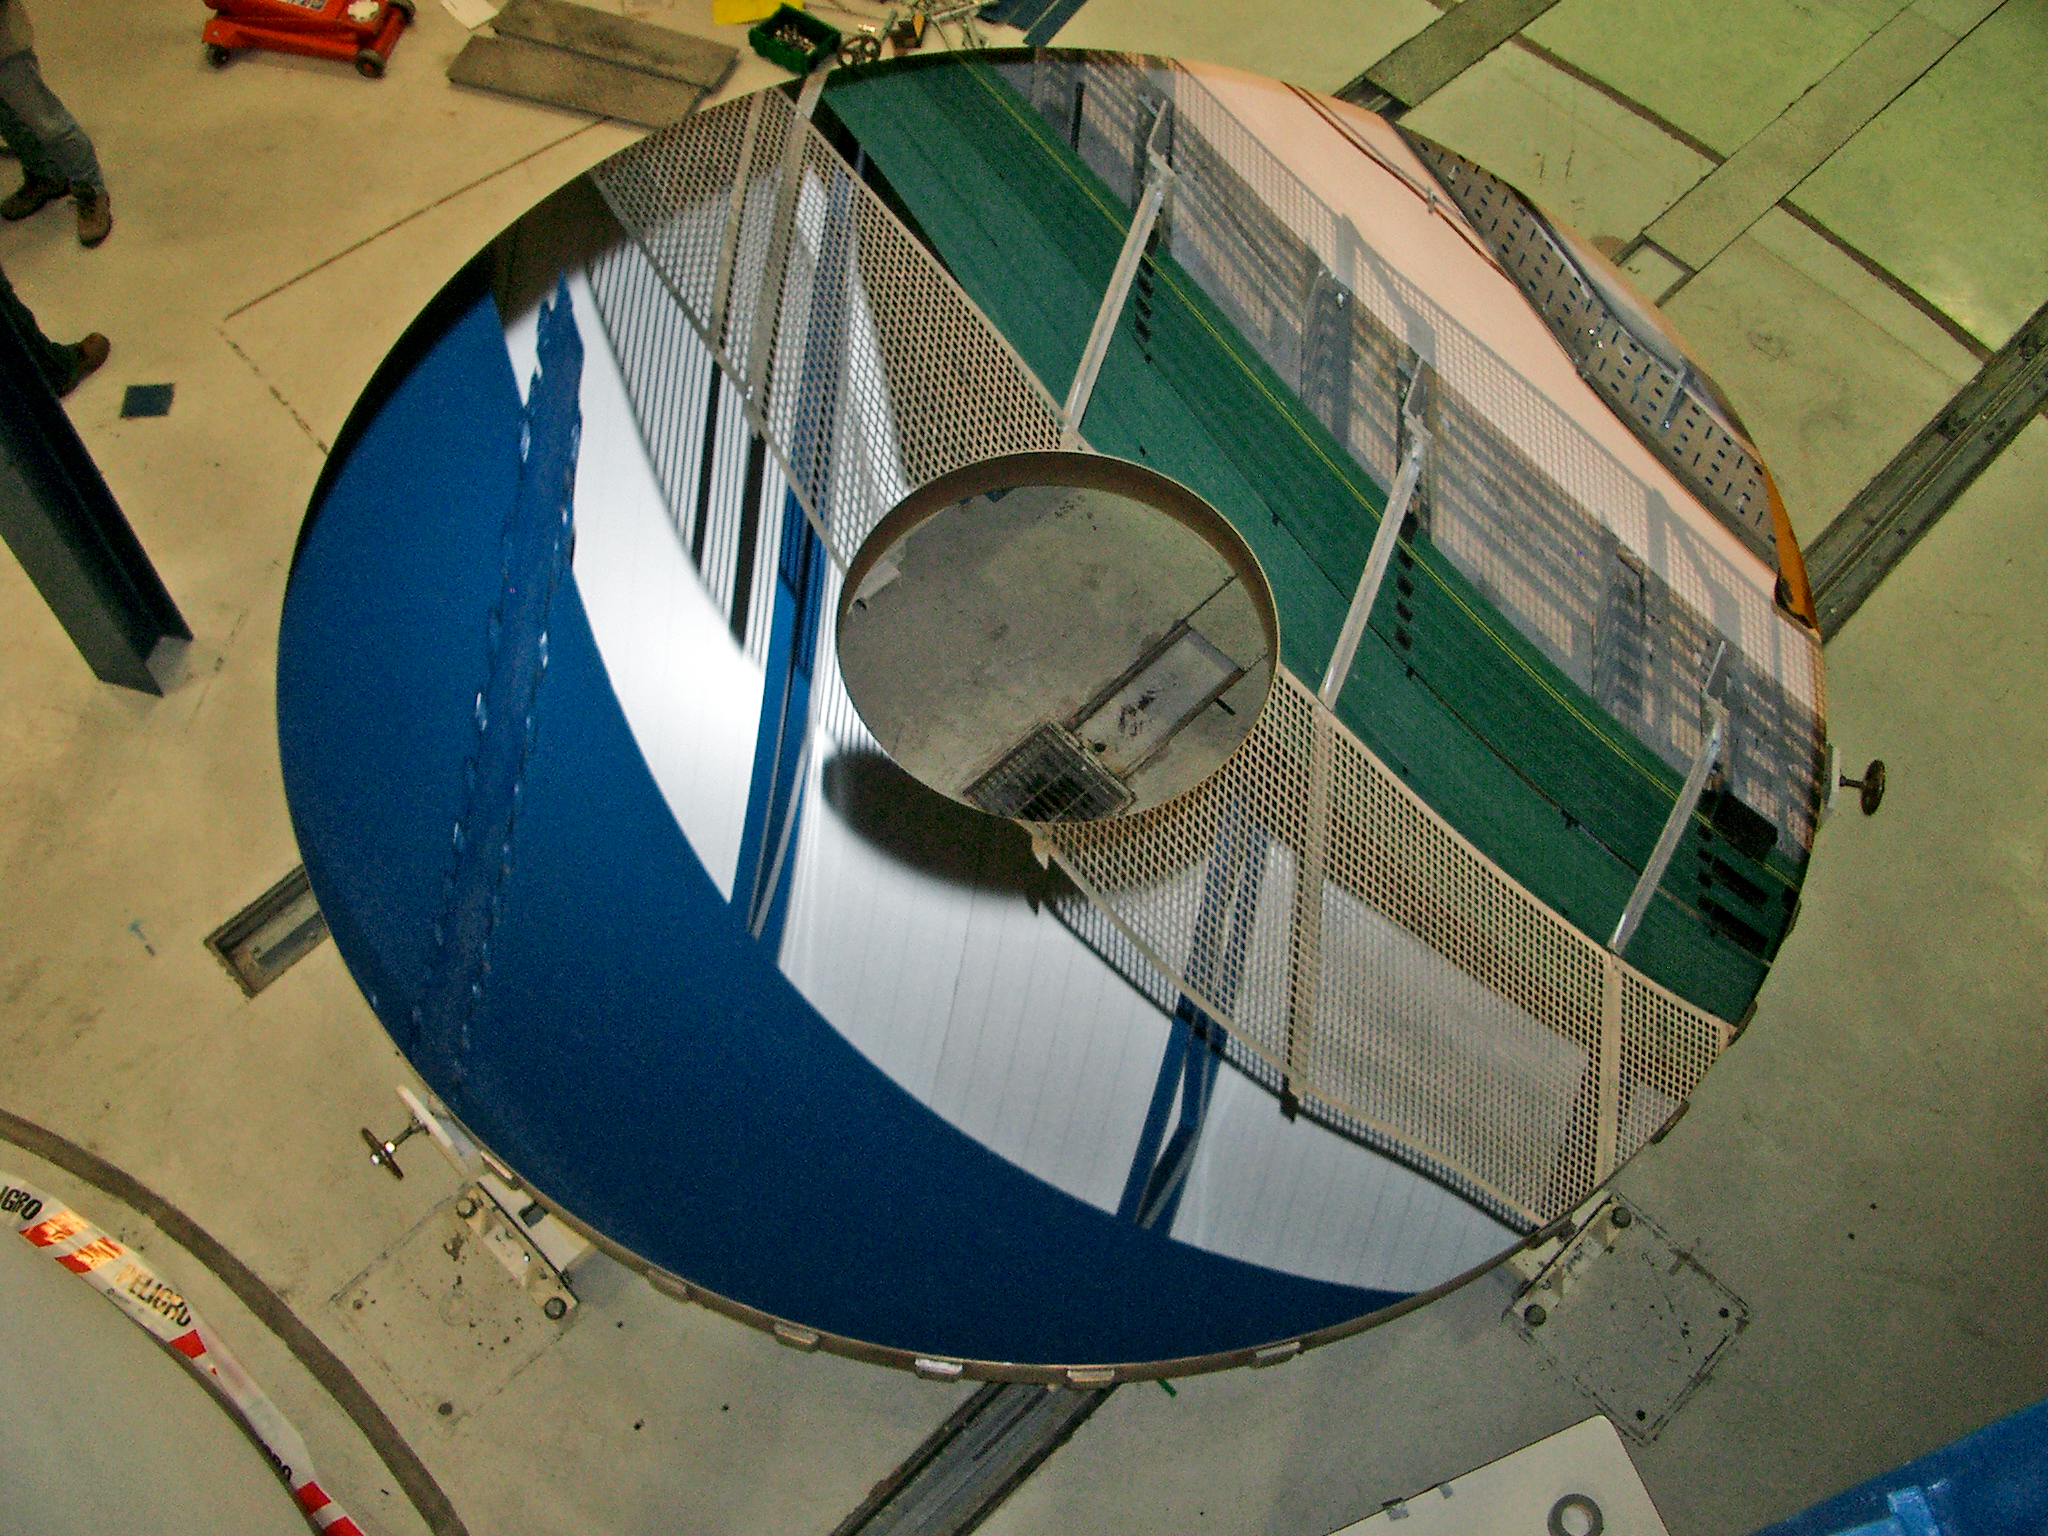

The 4.1 m diameter VISTA main mirror

The 4.1 m diameter VISTA main mirror. The large central hole accommodates the huge VISTA infrared camera. This image was taken after the mirror had been stripped and recoated in 3-layer protected silver (NiCr-Ag-NiCr) on 12 September 2009.

Credit: VISTA/ESO